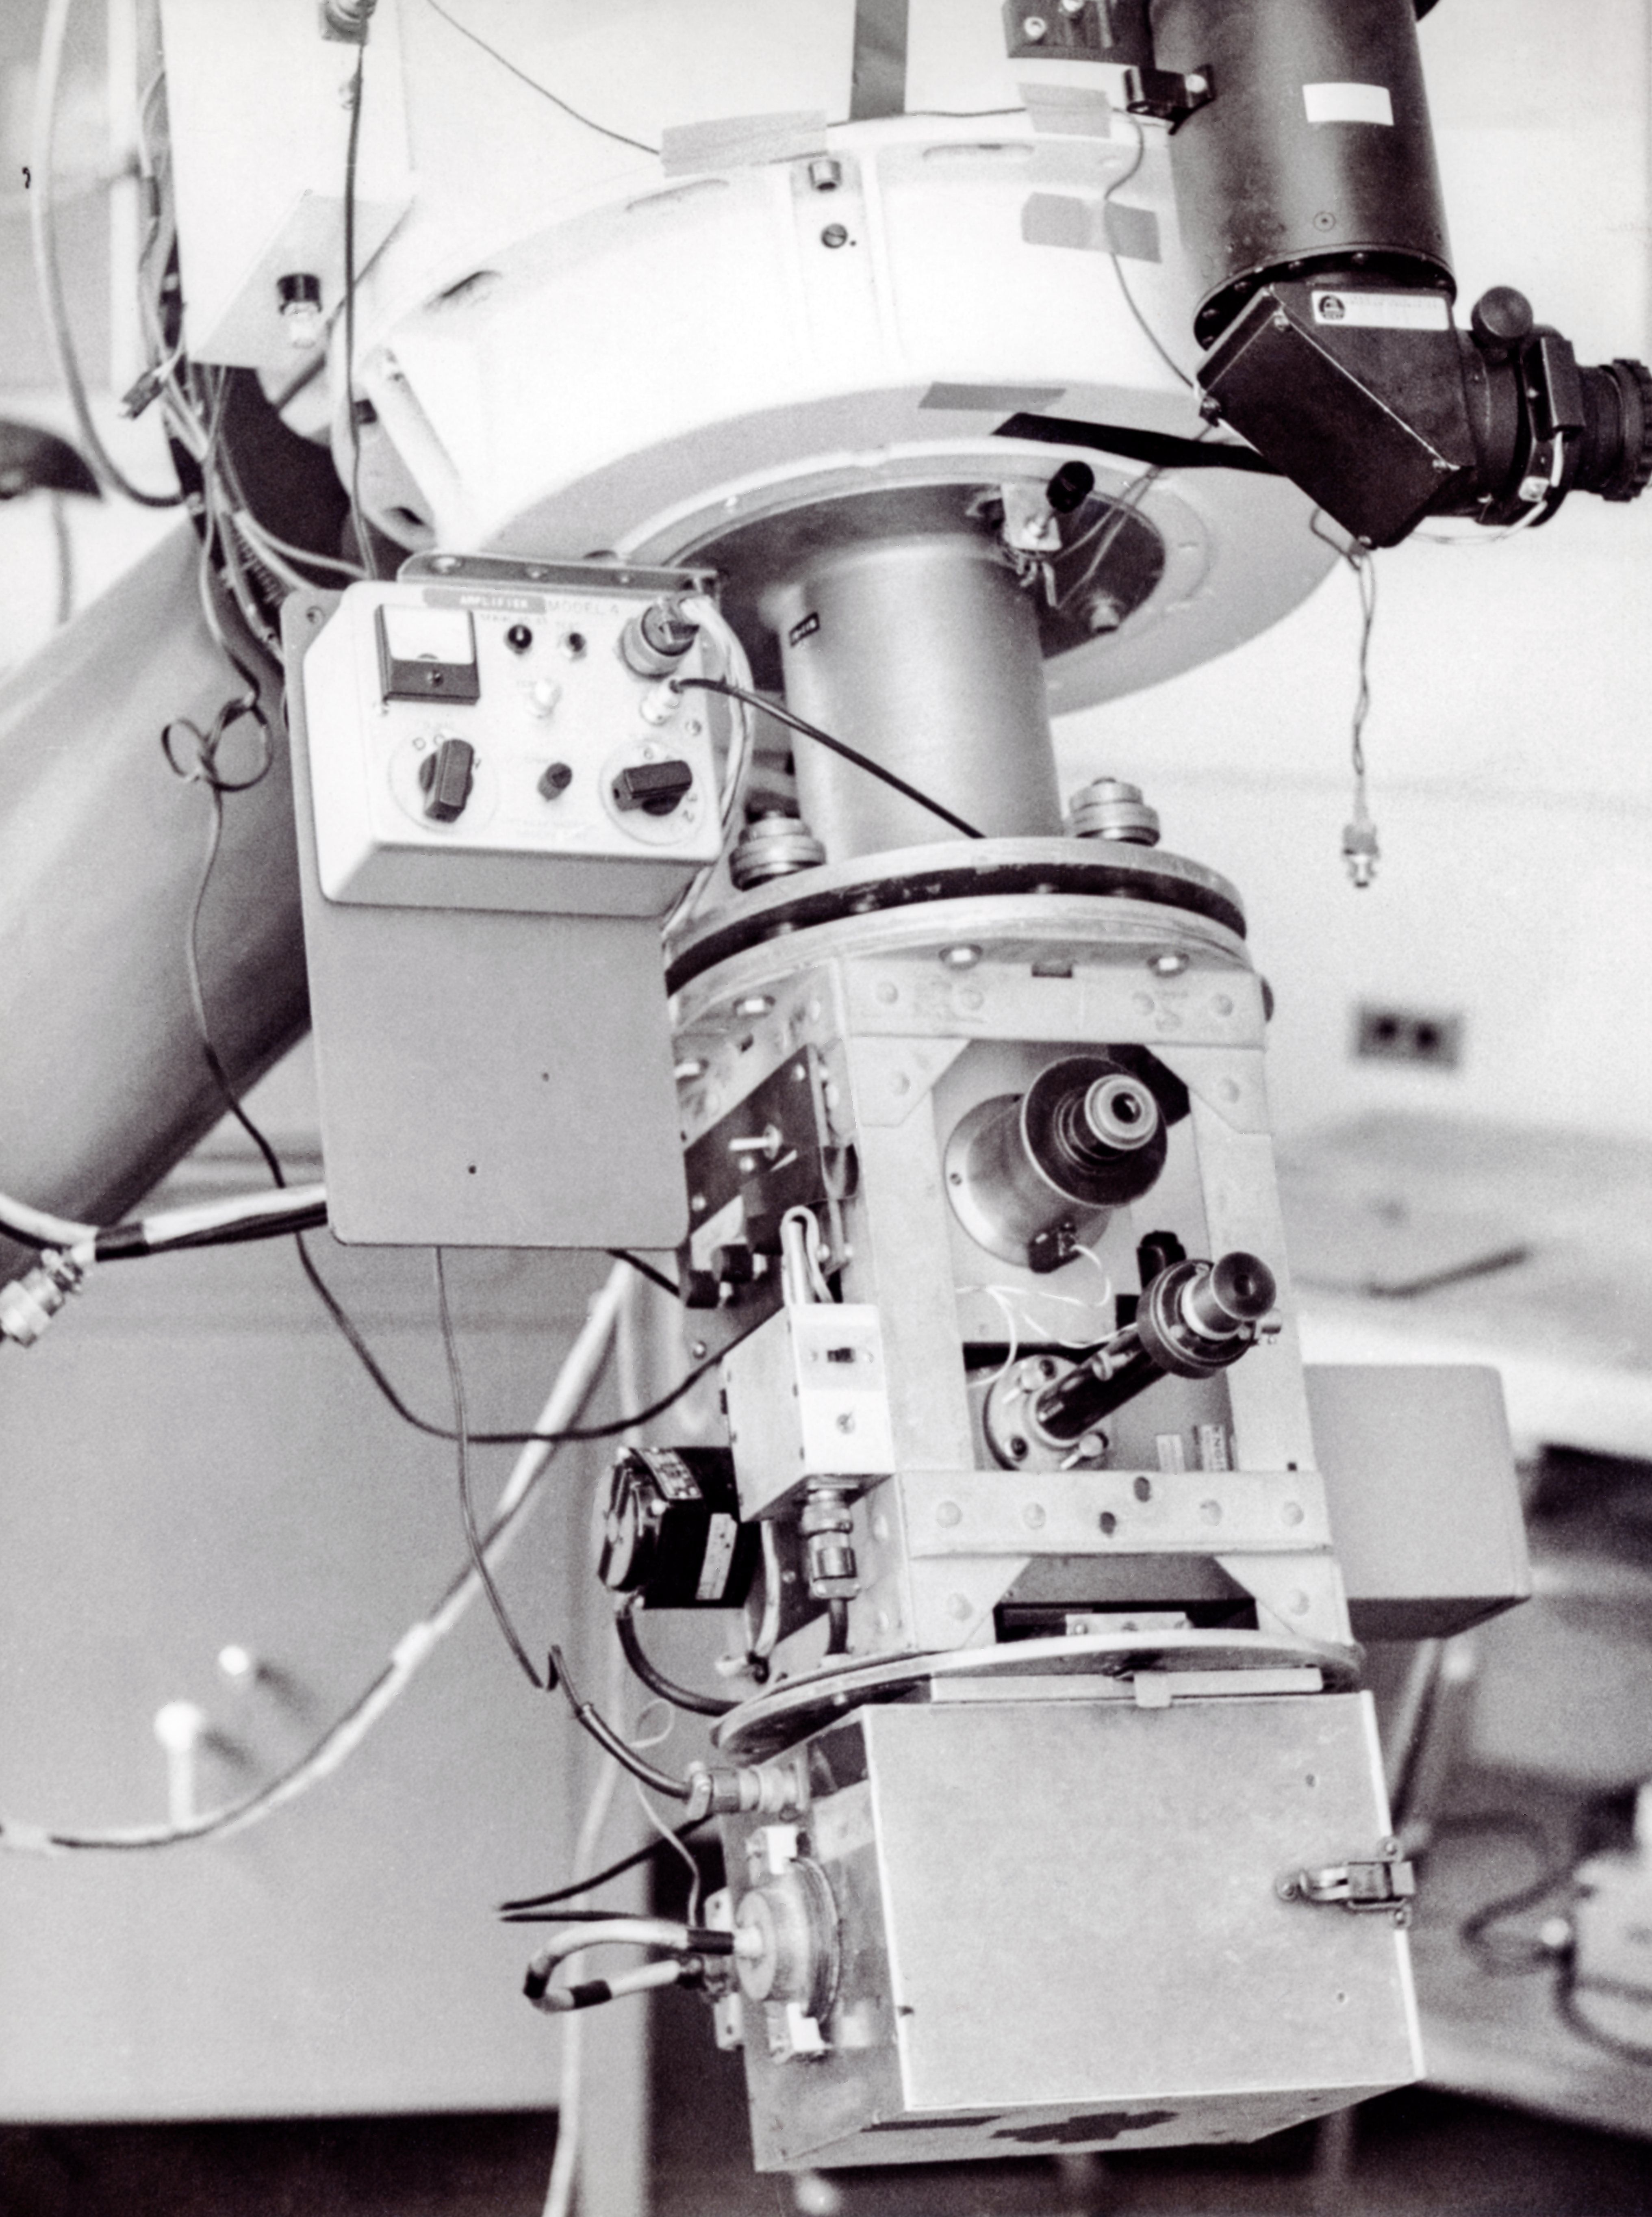

CTIO History

A historical photo taken at Cerro Tololo Inter-American Observatory.

Credit: CTIO/NOIRLab/NSF/AURA/R. González